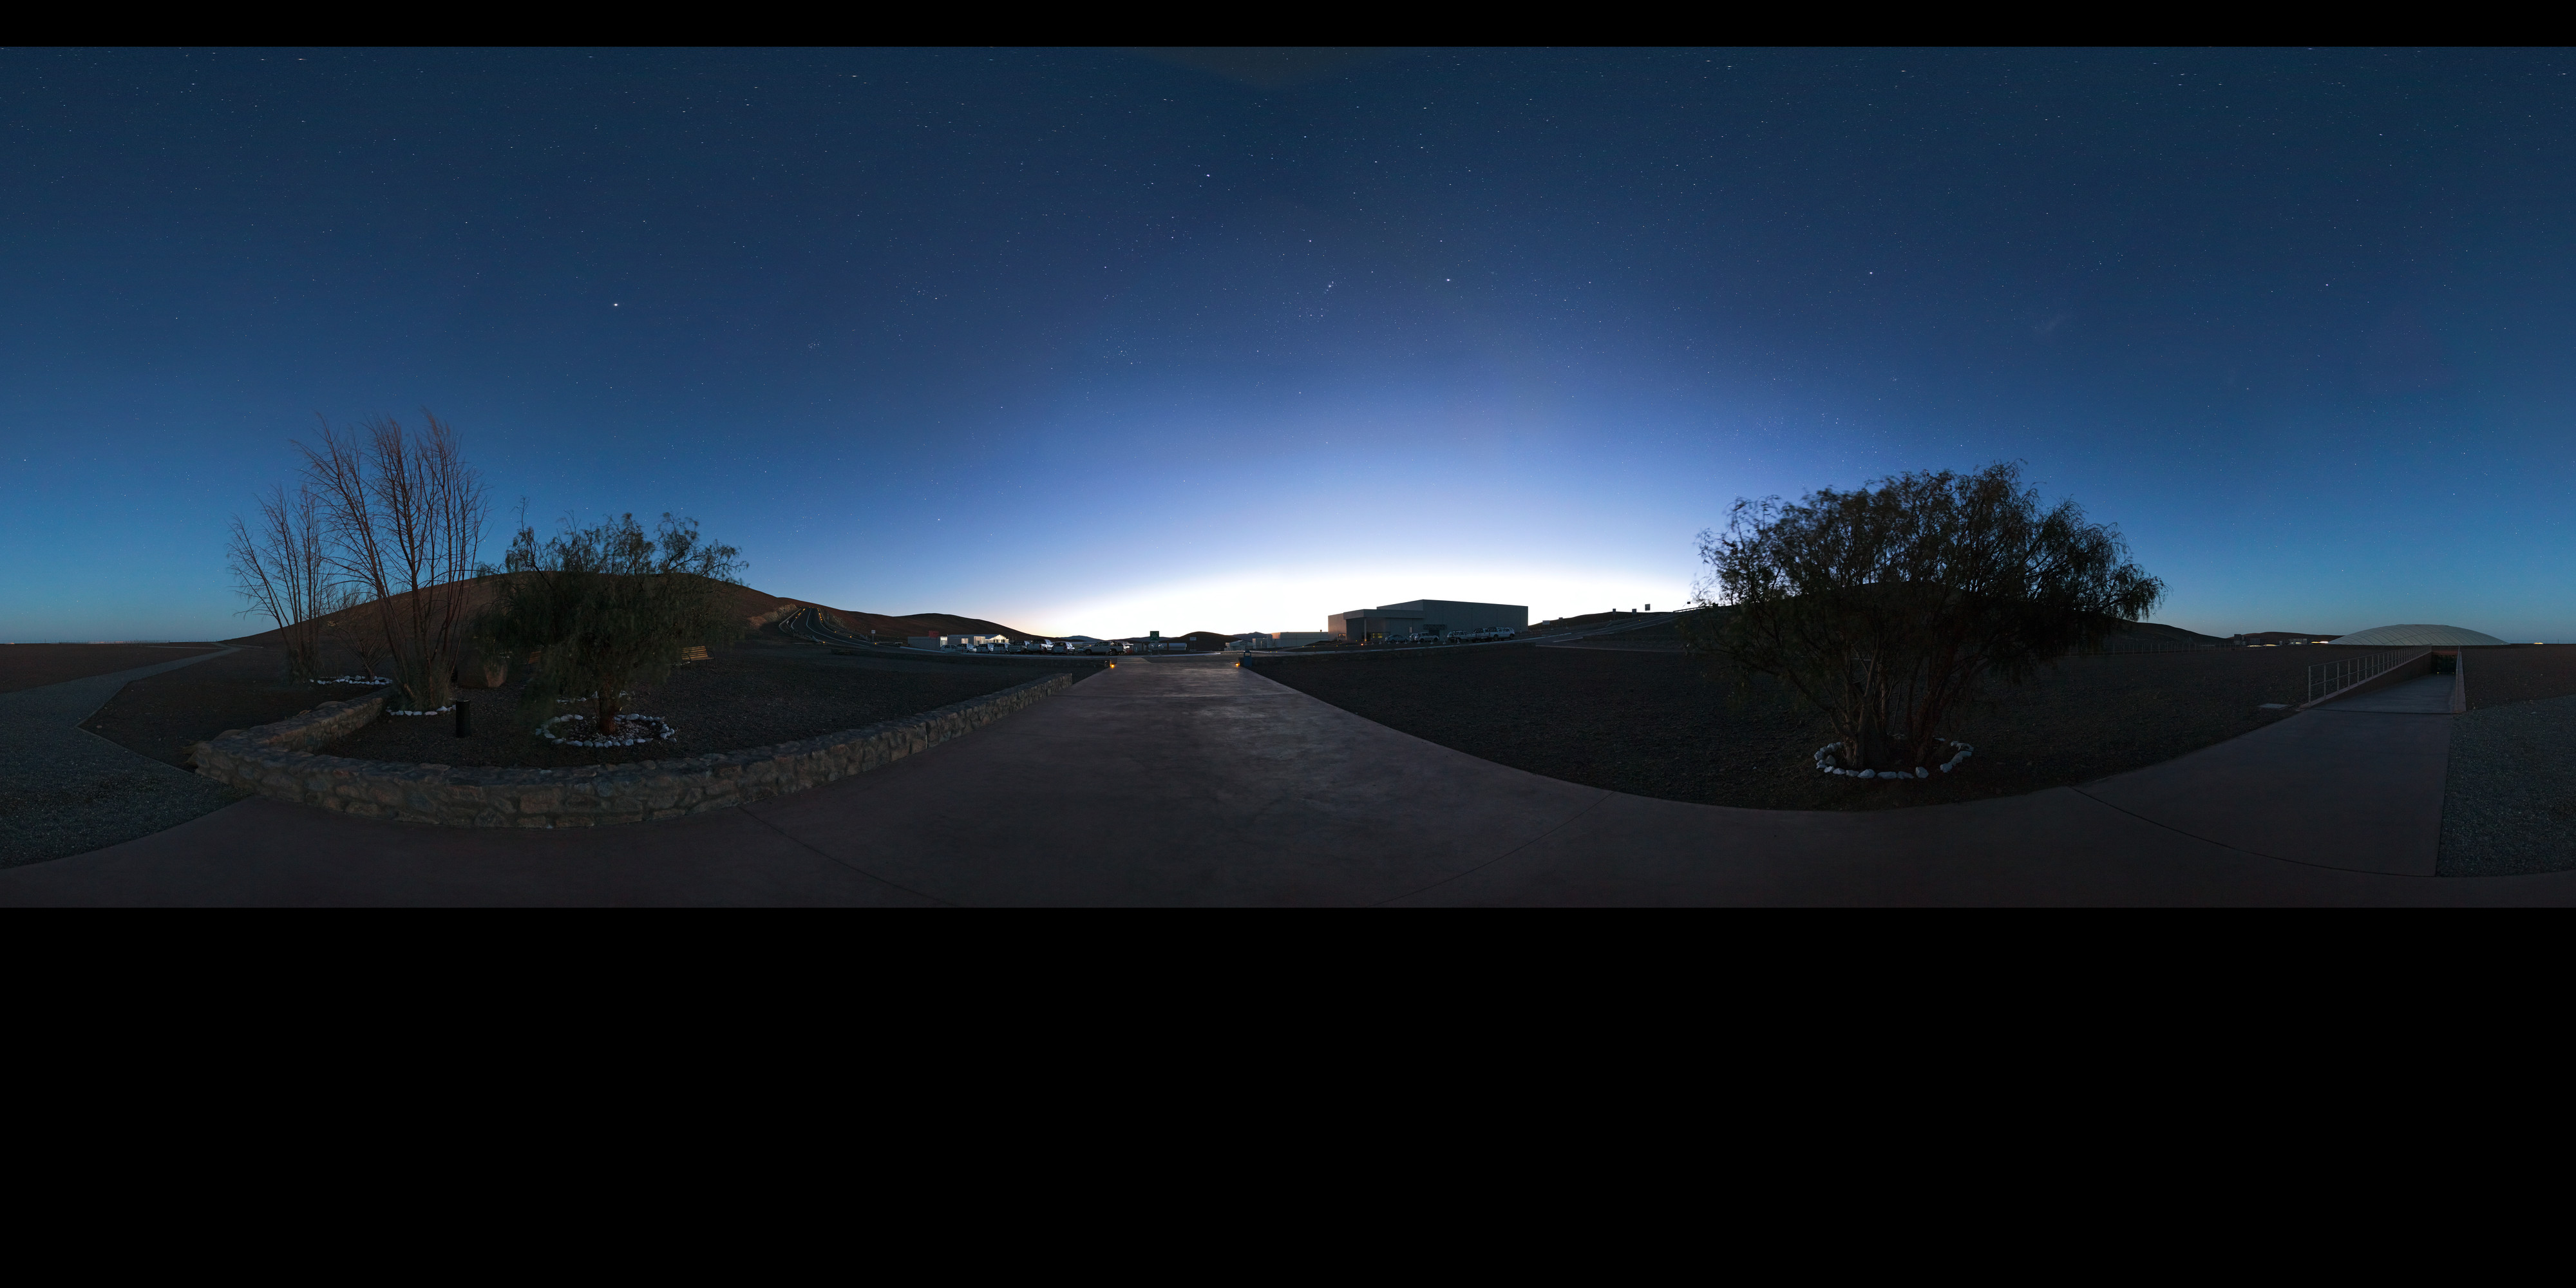

Paranal Basecamp at dawn

This panorama reveals the quietude at the Paranal base camp at dawn.

Credit: ESO